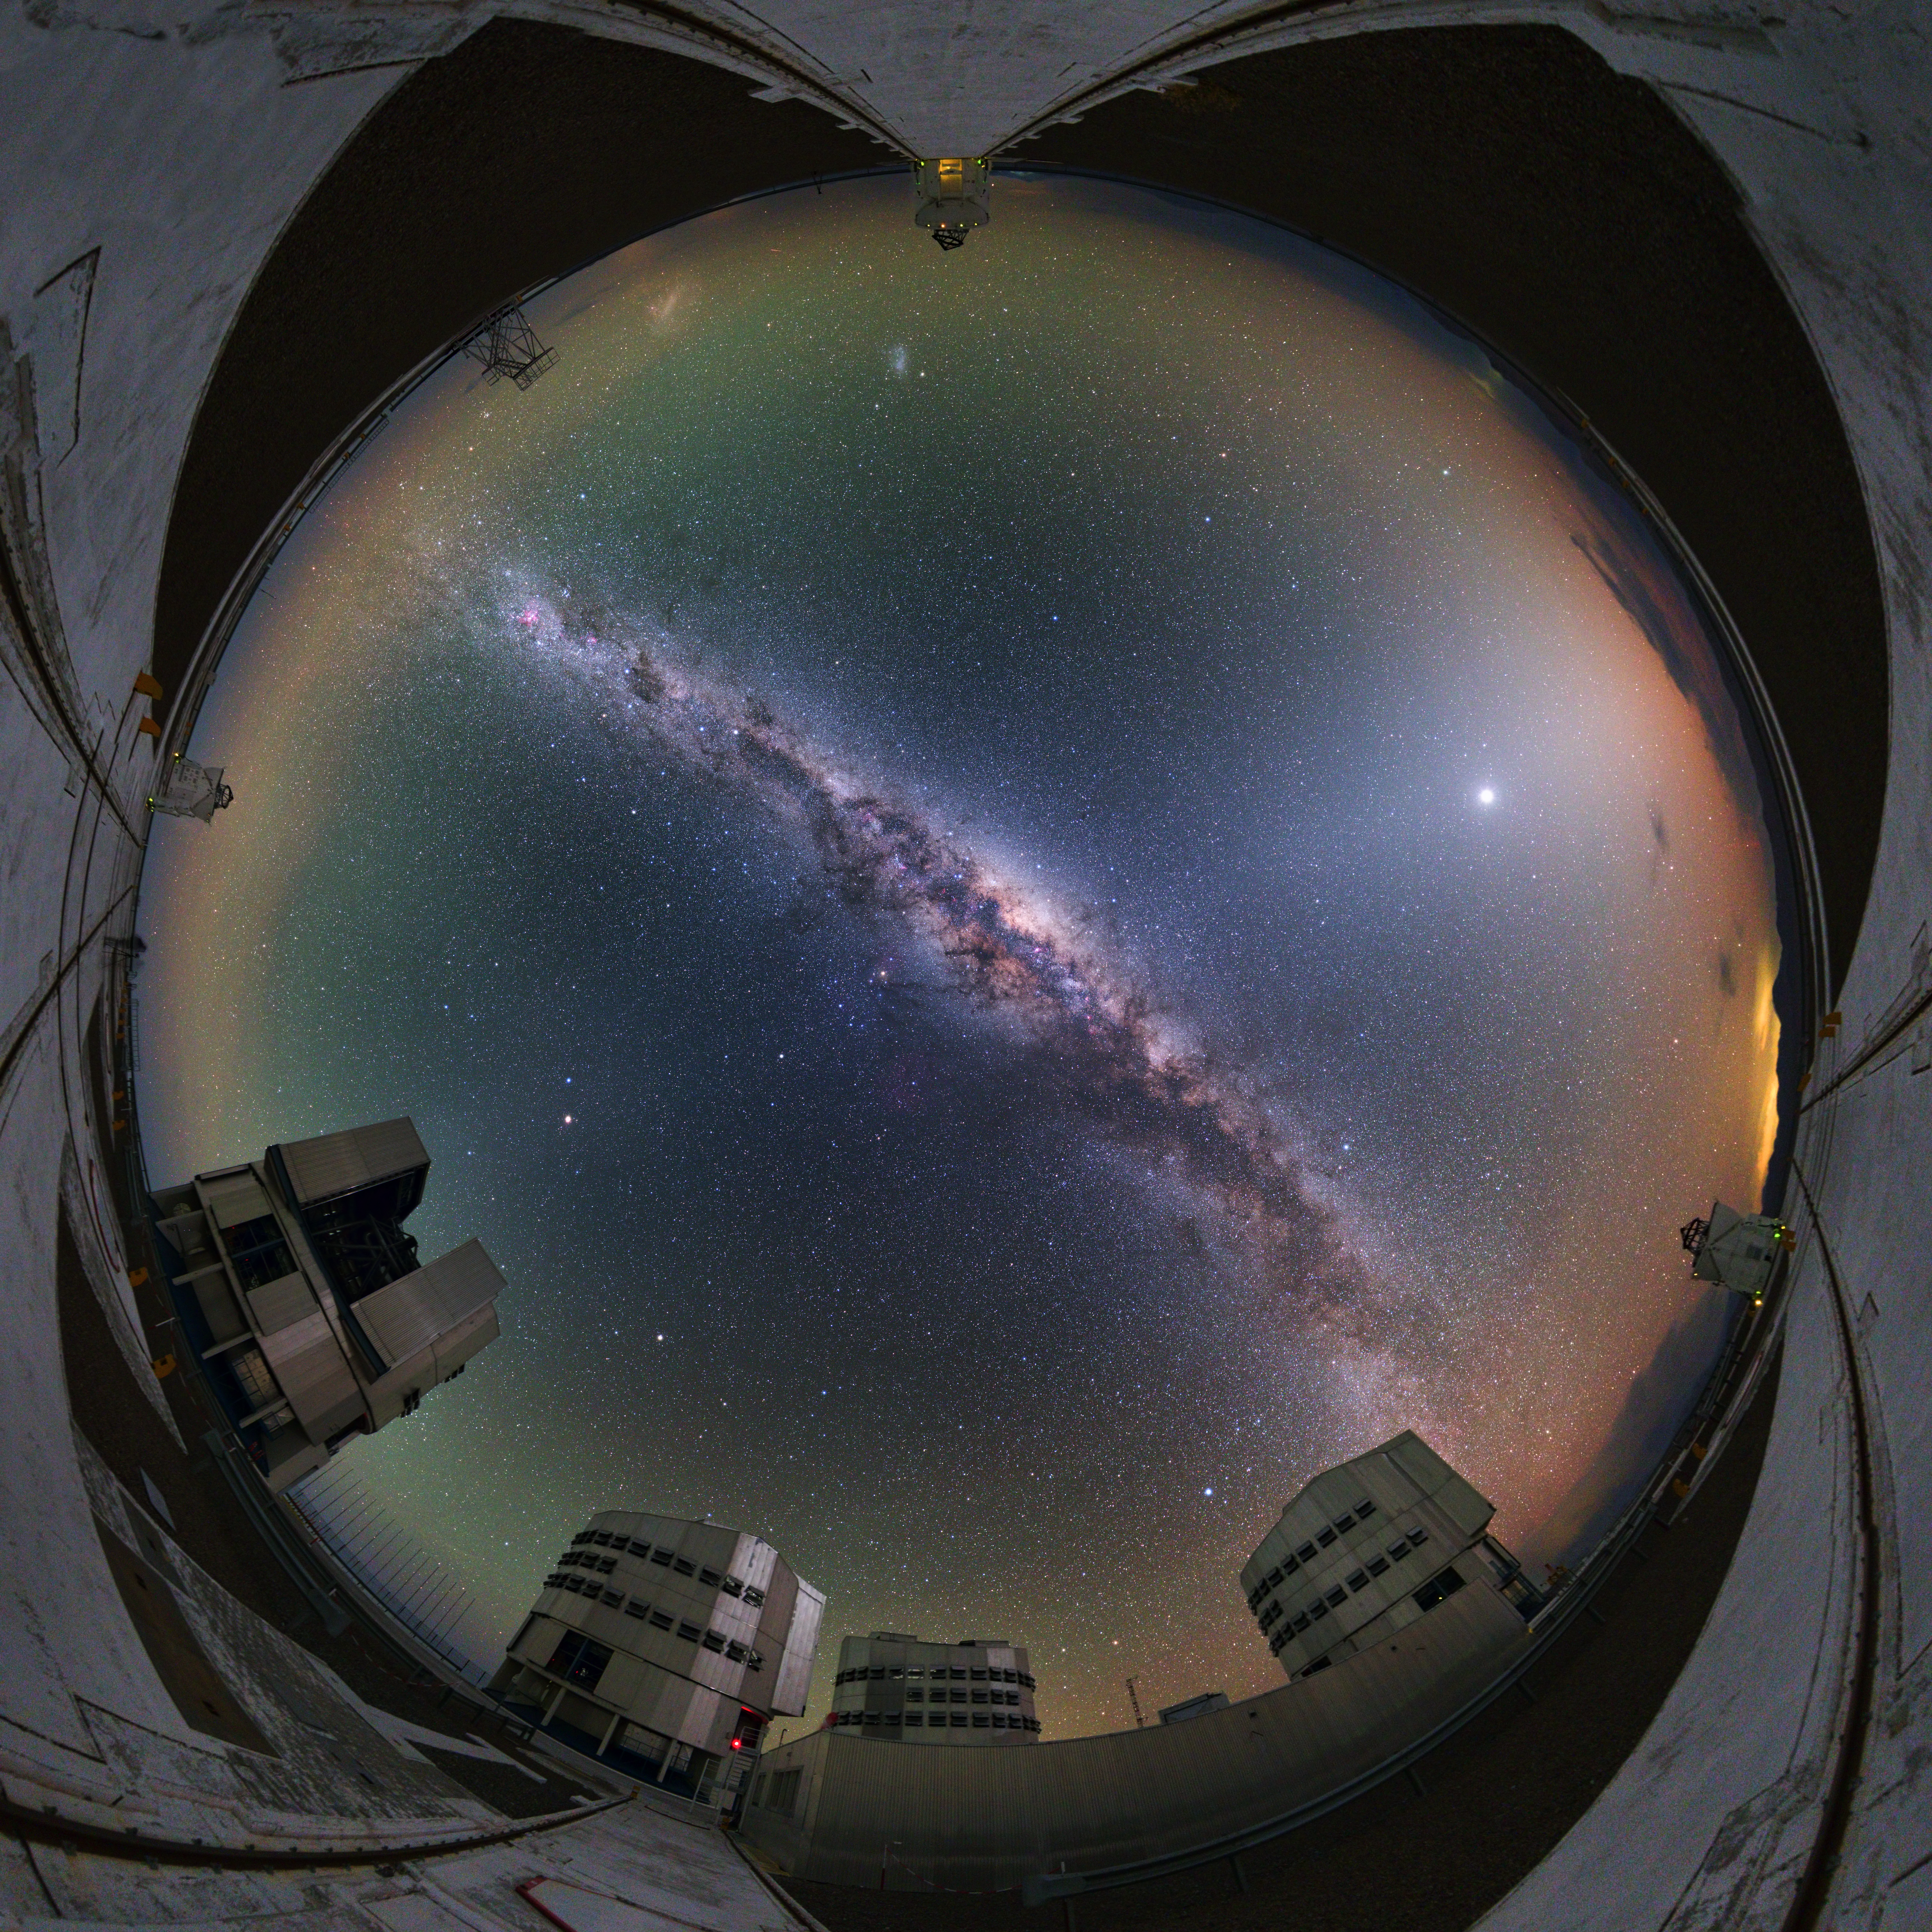

Immersive Paranal world

This ultra HD photograph taken during the ESO Ultra HD Expedition captures ESO's Paranal Observatory in this 360 degree fish-eye (fulldome) view. The swirling Milky Way can be seen at its centre. The four 8.2m Unit Telescopes (UTs) — Antu, Kueyen, Melipal and Yepun — can be seen below, along with the four movable 1.8m diameter Auxiliary Telescopes (ATs), making up the Very Large Telescope (VLT). The telescopes can work together, to form a giant ‘interferometer’, the ESO Very Large Telescope Interferometer, allowing astronomers to see details up to 25 times finer than with the individual telescopes.

Credit: ESO/Y. Beletsky